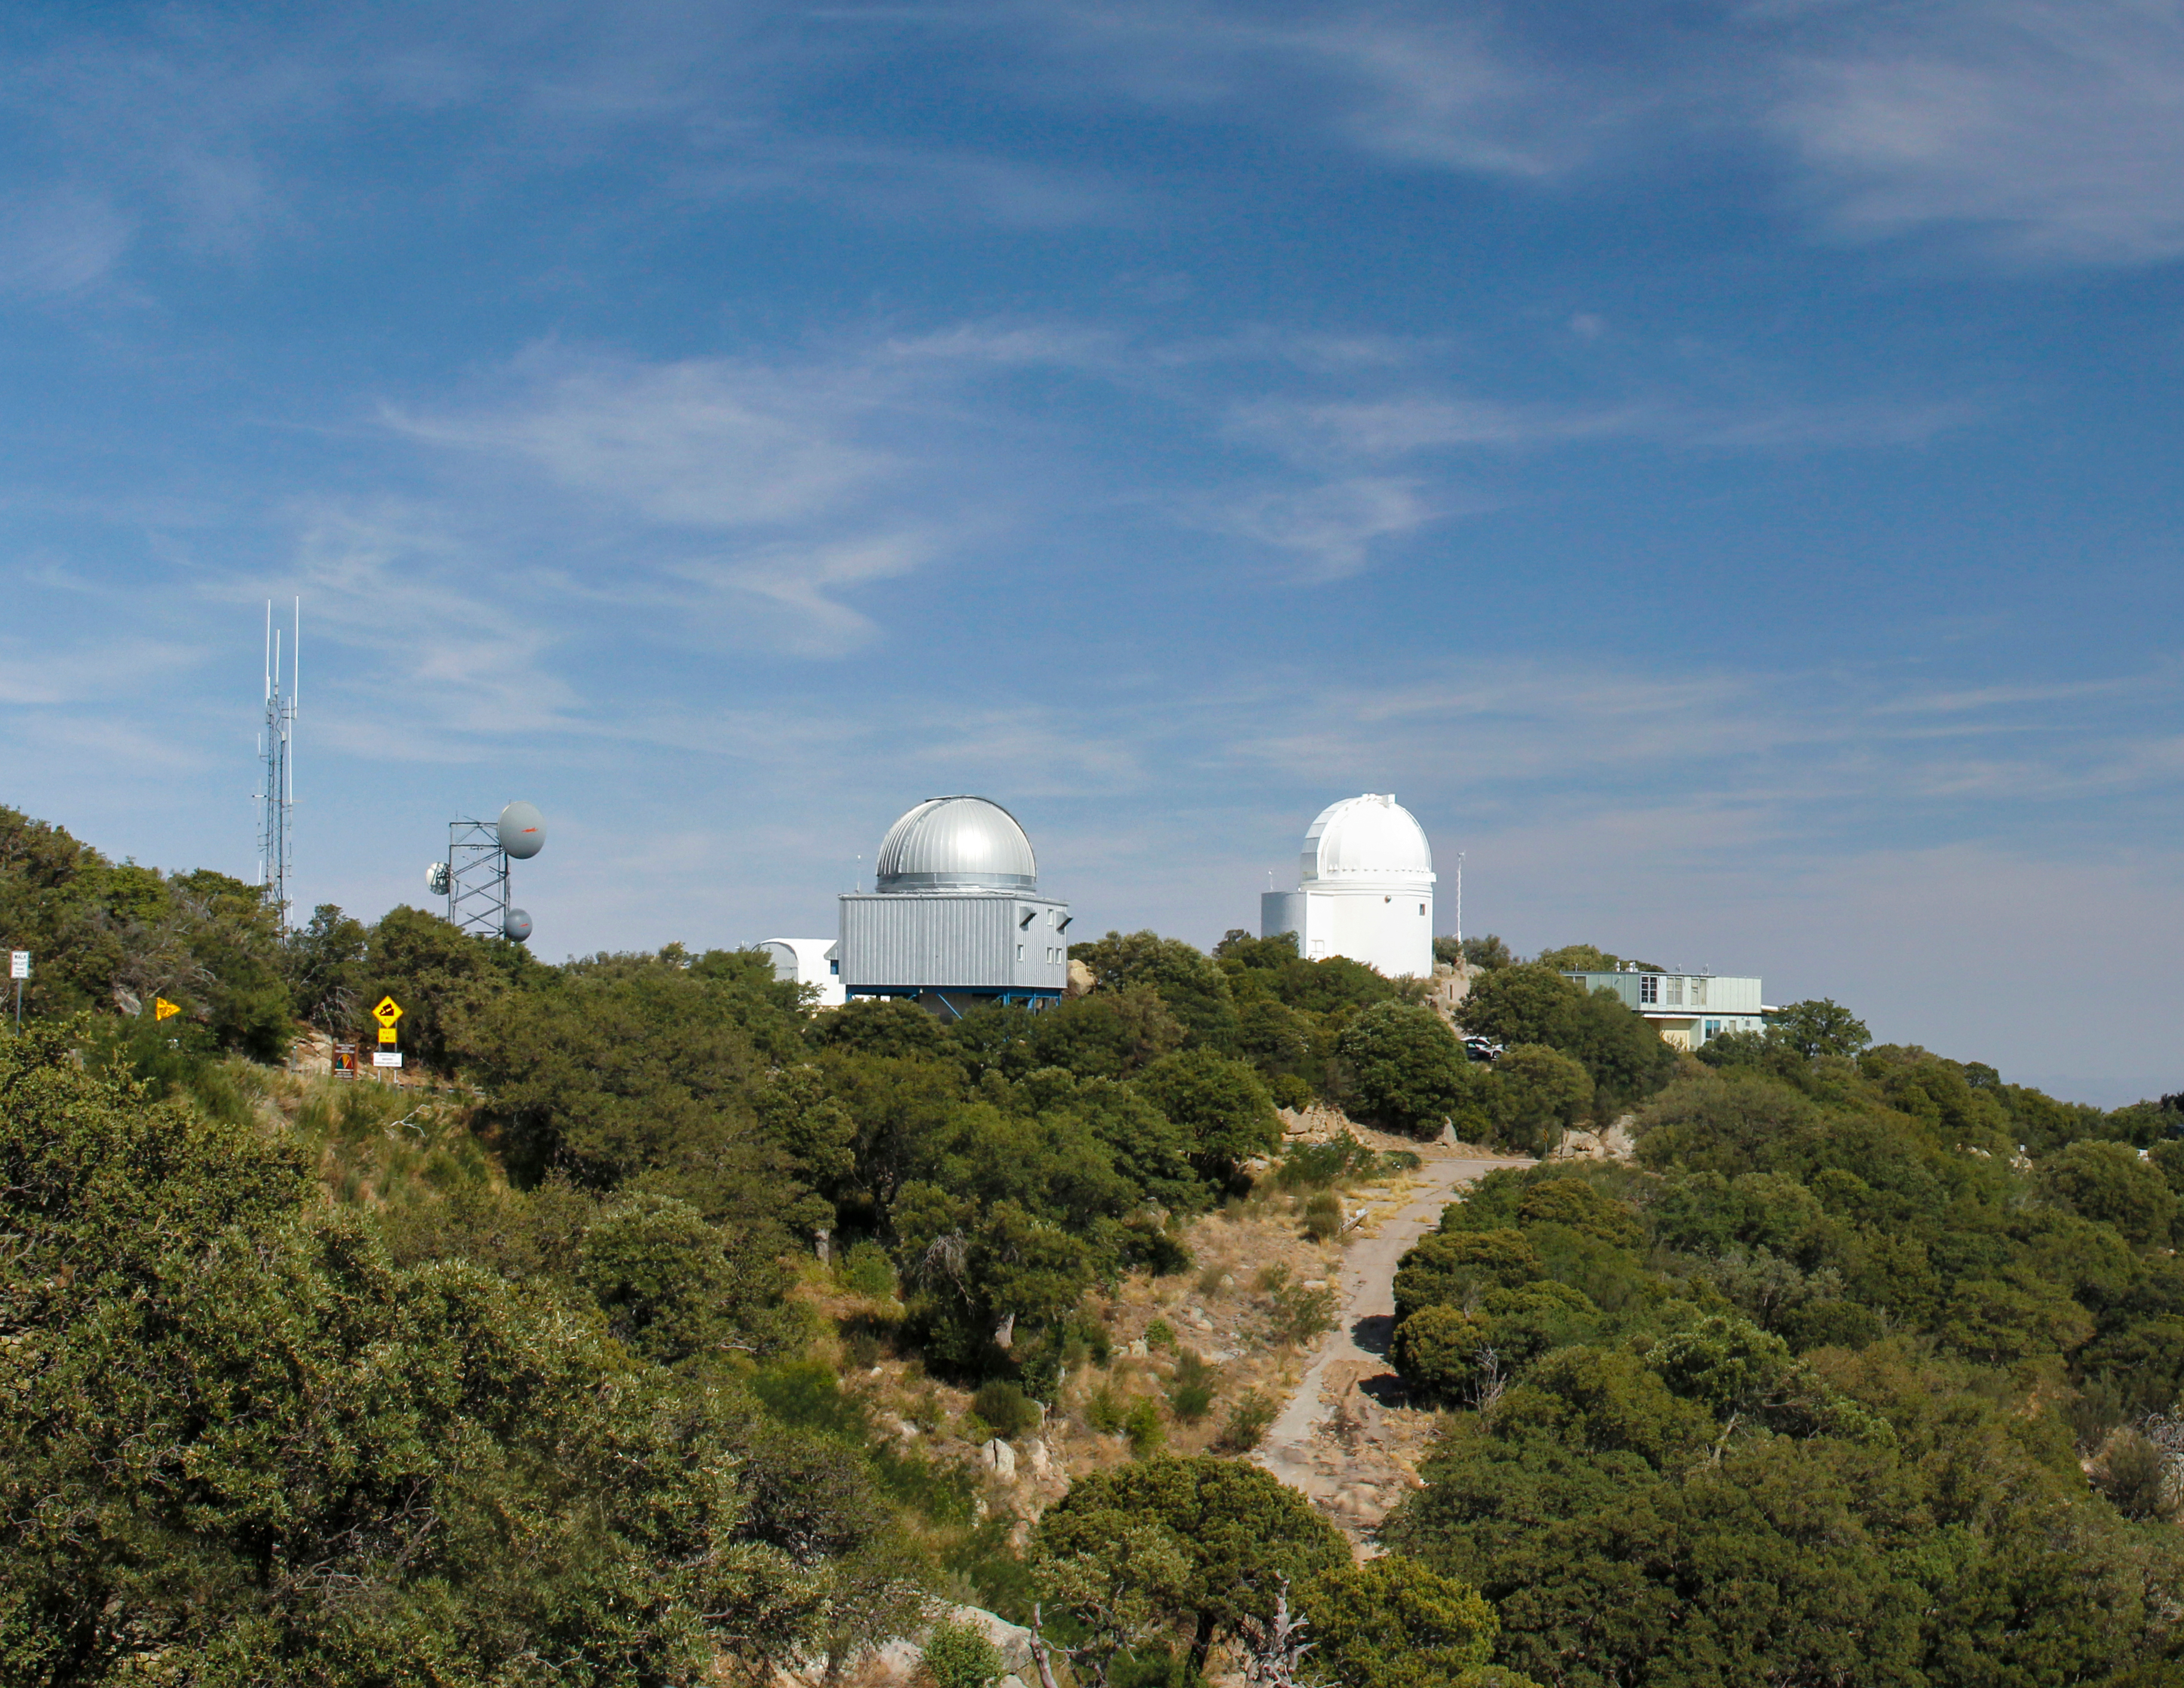

Space Watch Telescopes on Kitt Peak National Observatory

Crop from larger photo of the Space Watch Telescopes on Kitt Peak National Observatory, AZ.

Credit: KPNO/NOIRLab/NSF/AURA/P. Marenfeld